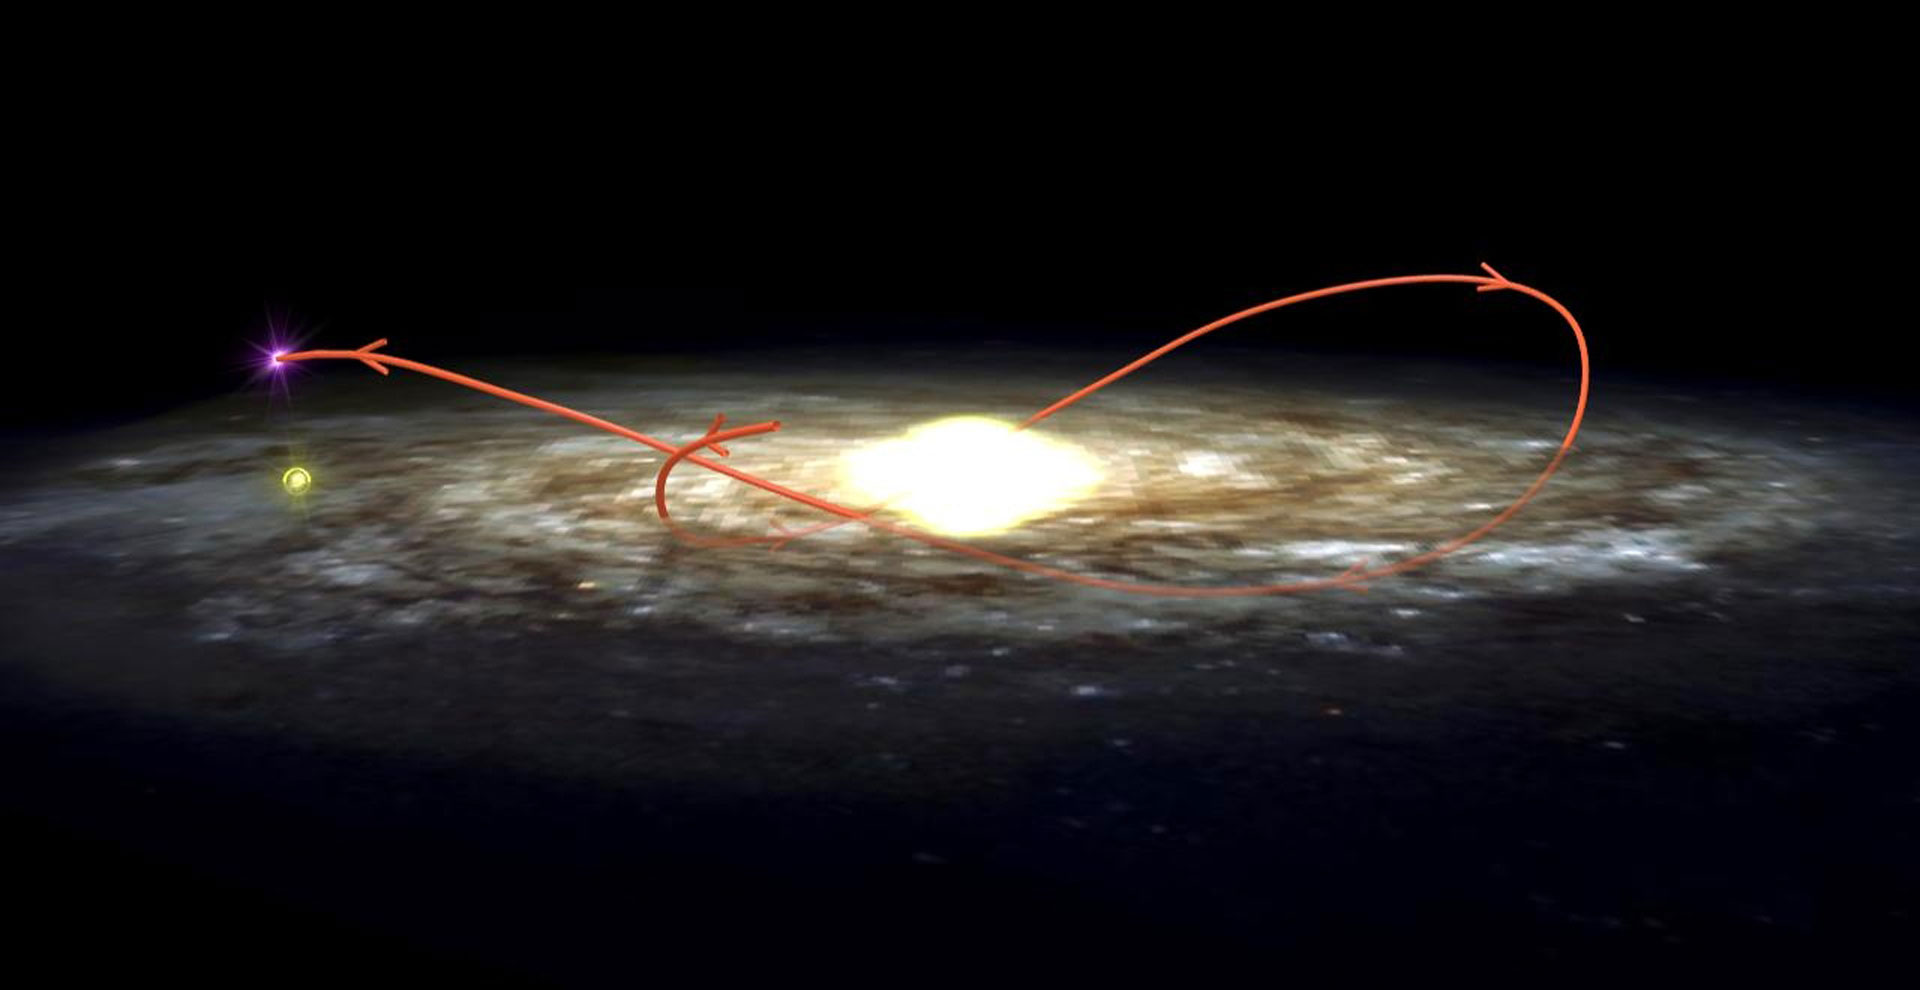

Tracking a Black Hole

Orbital path (red line) of black hole XTE J1118+480 and its companion through the Milky Way Galaxy over the past 230 million years. Yellow circle indicates the Sun's current position.

Credit: I. Rodrigues and I.F. Mirabel, NRAO/AUI/NSF